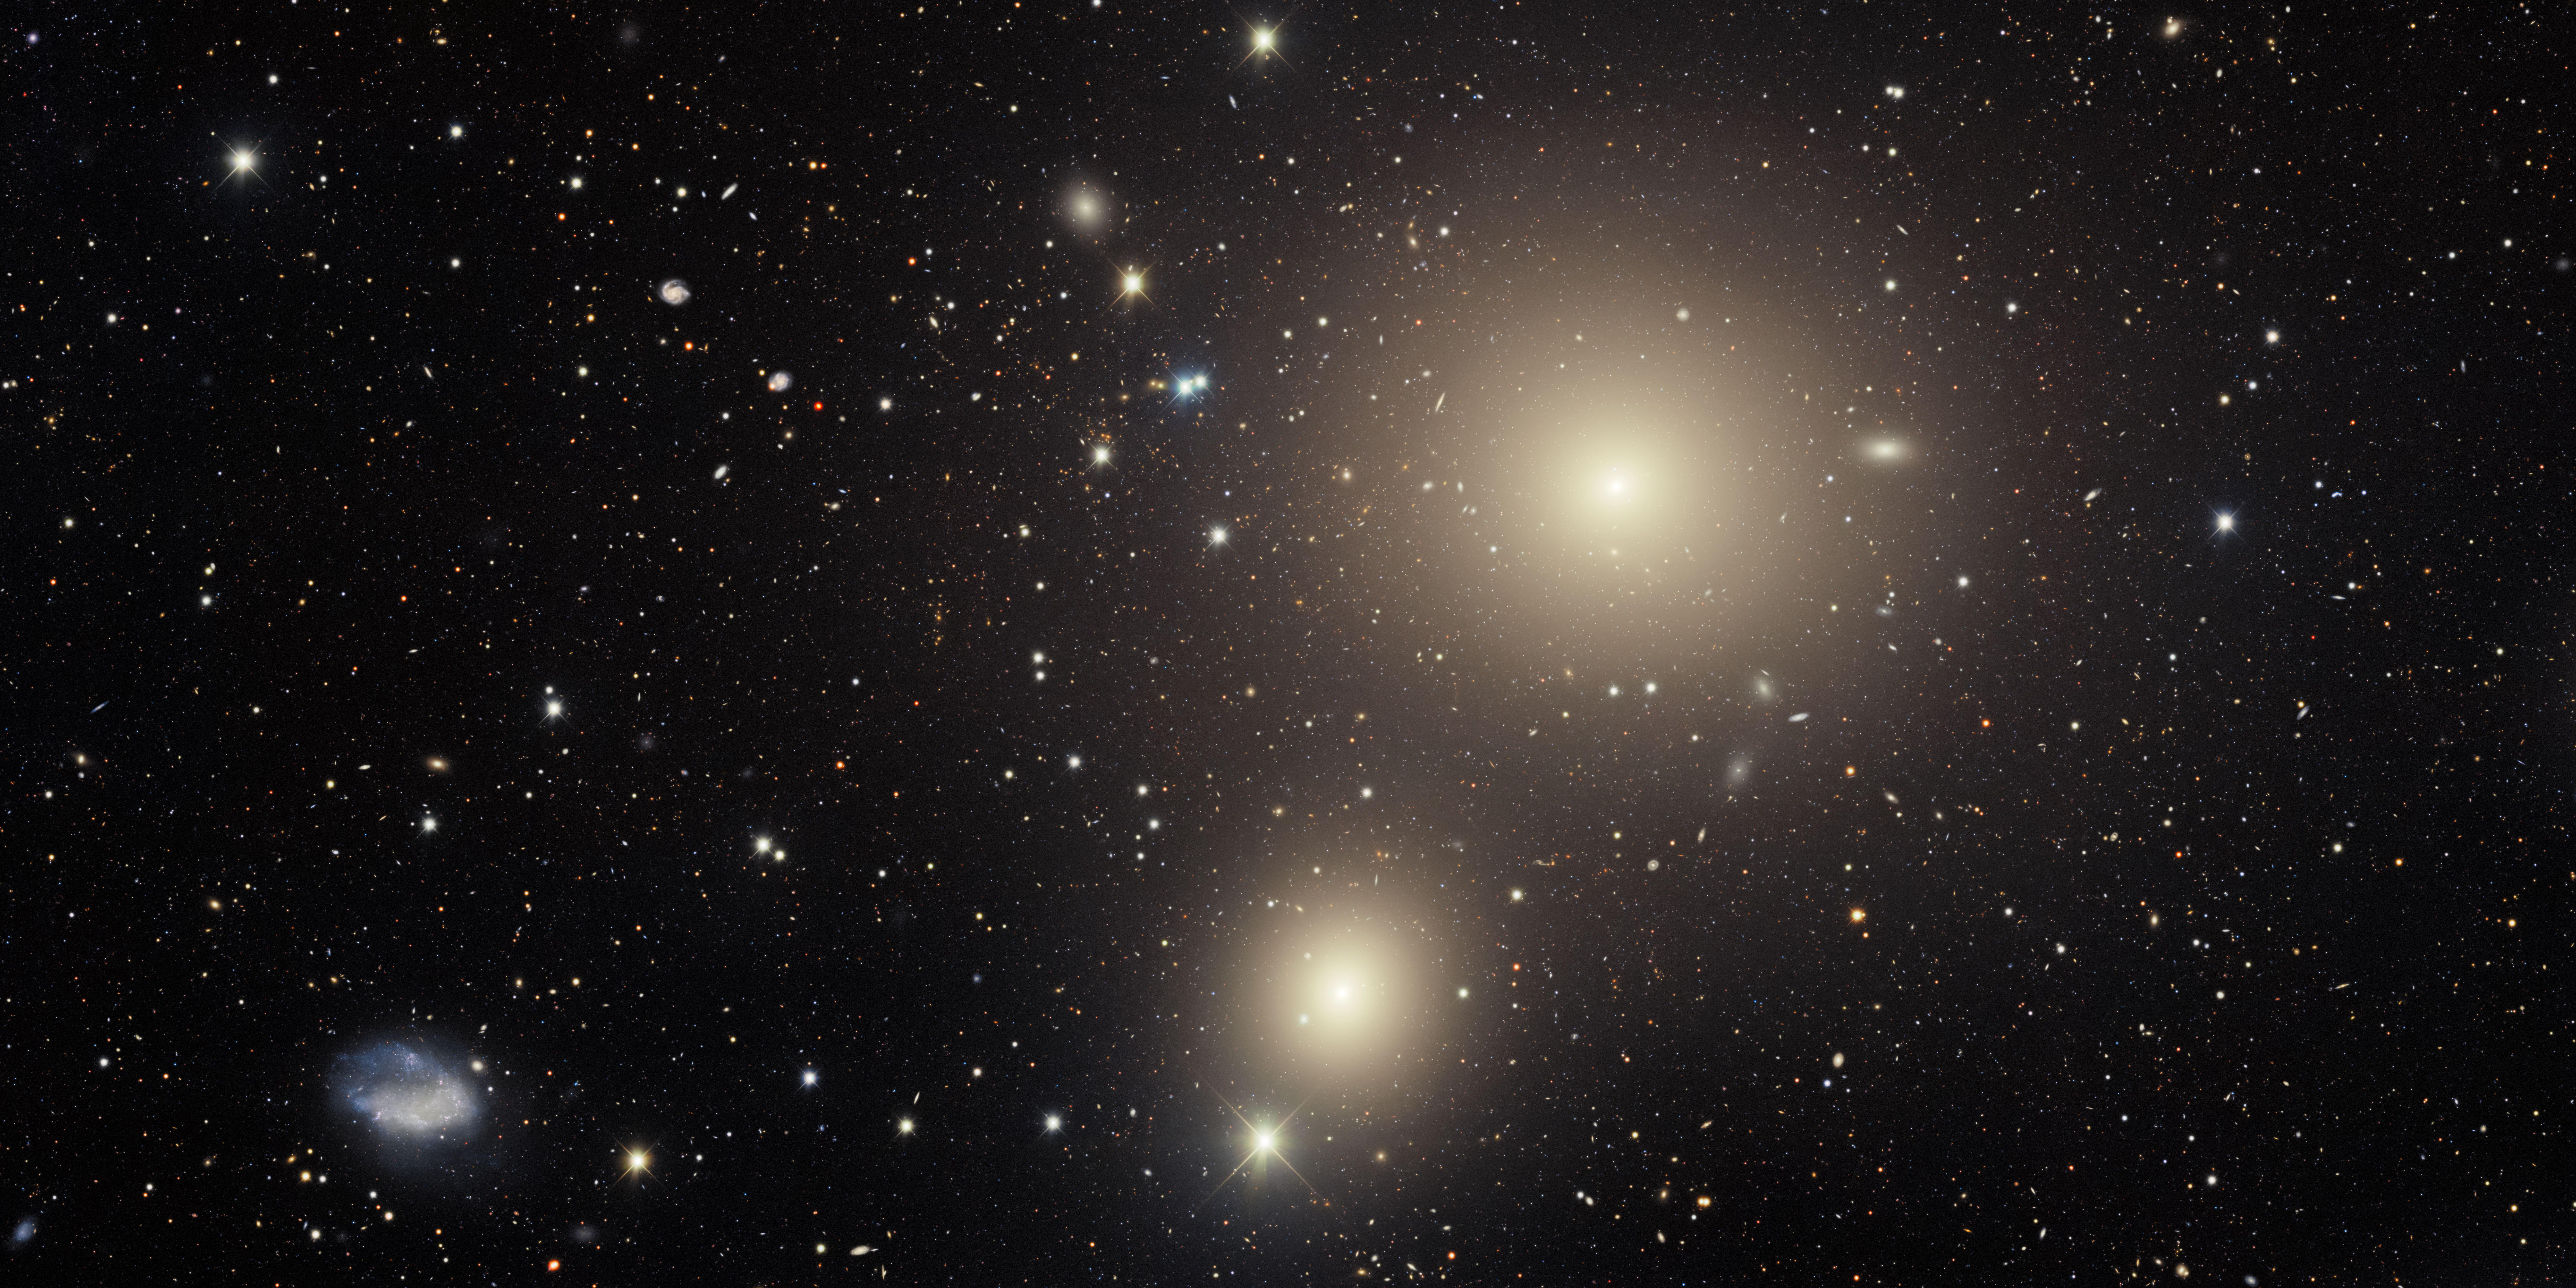

Galaxies in the Fornax Cluster

Members of the Fornax galaxy cluster fill this image from the Víctor M. Blanco 4-meter Telescope at Cerro Tololo Inter-American Observatory (CTIO), a Program of NSF NOIRLab. Appearing in the constellation Fornax (the Furnace), the Fornax Cluster is a relatively nearby galaxy cluster, only about 60 million light-years from Earth. Some foreground stars, which belong to our own Milky Way Galaxy, appear in the image as well.

Credit: CTIO/NOIRLab/DOE/NSF/AURA Acknowledgment: Image processing: T.A. Rector (University of Alaska Anchorage/NSF NOIRLab), J. Miller (Gemini Observatory/NSF NOIRLab), M. Zamani (NSF NOIRLab) & D. de Martin (NSF NOIRLab)